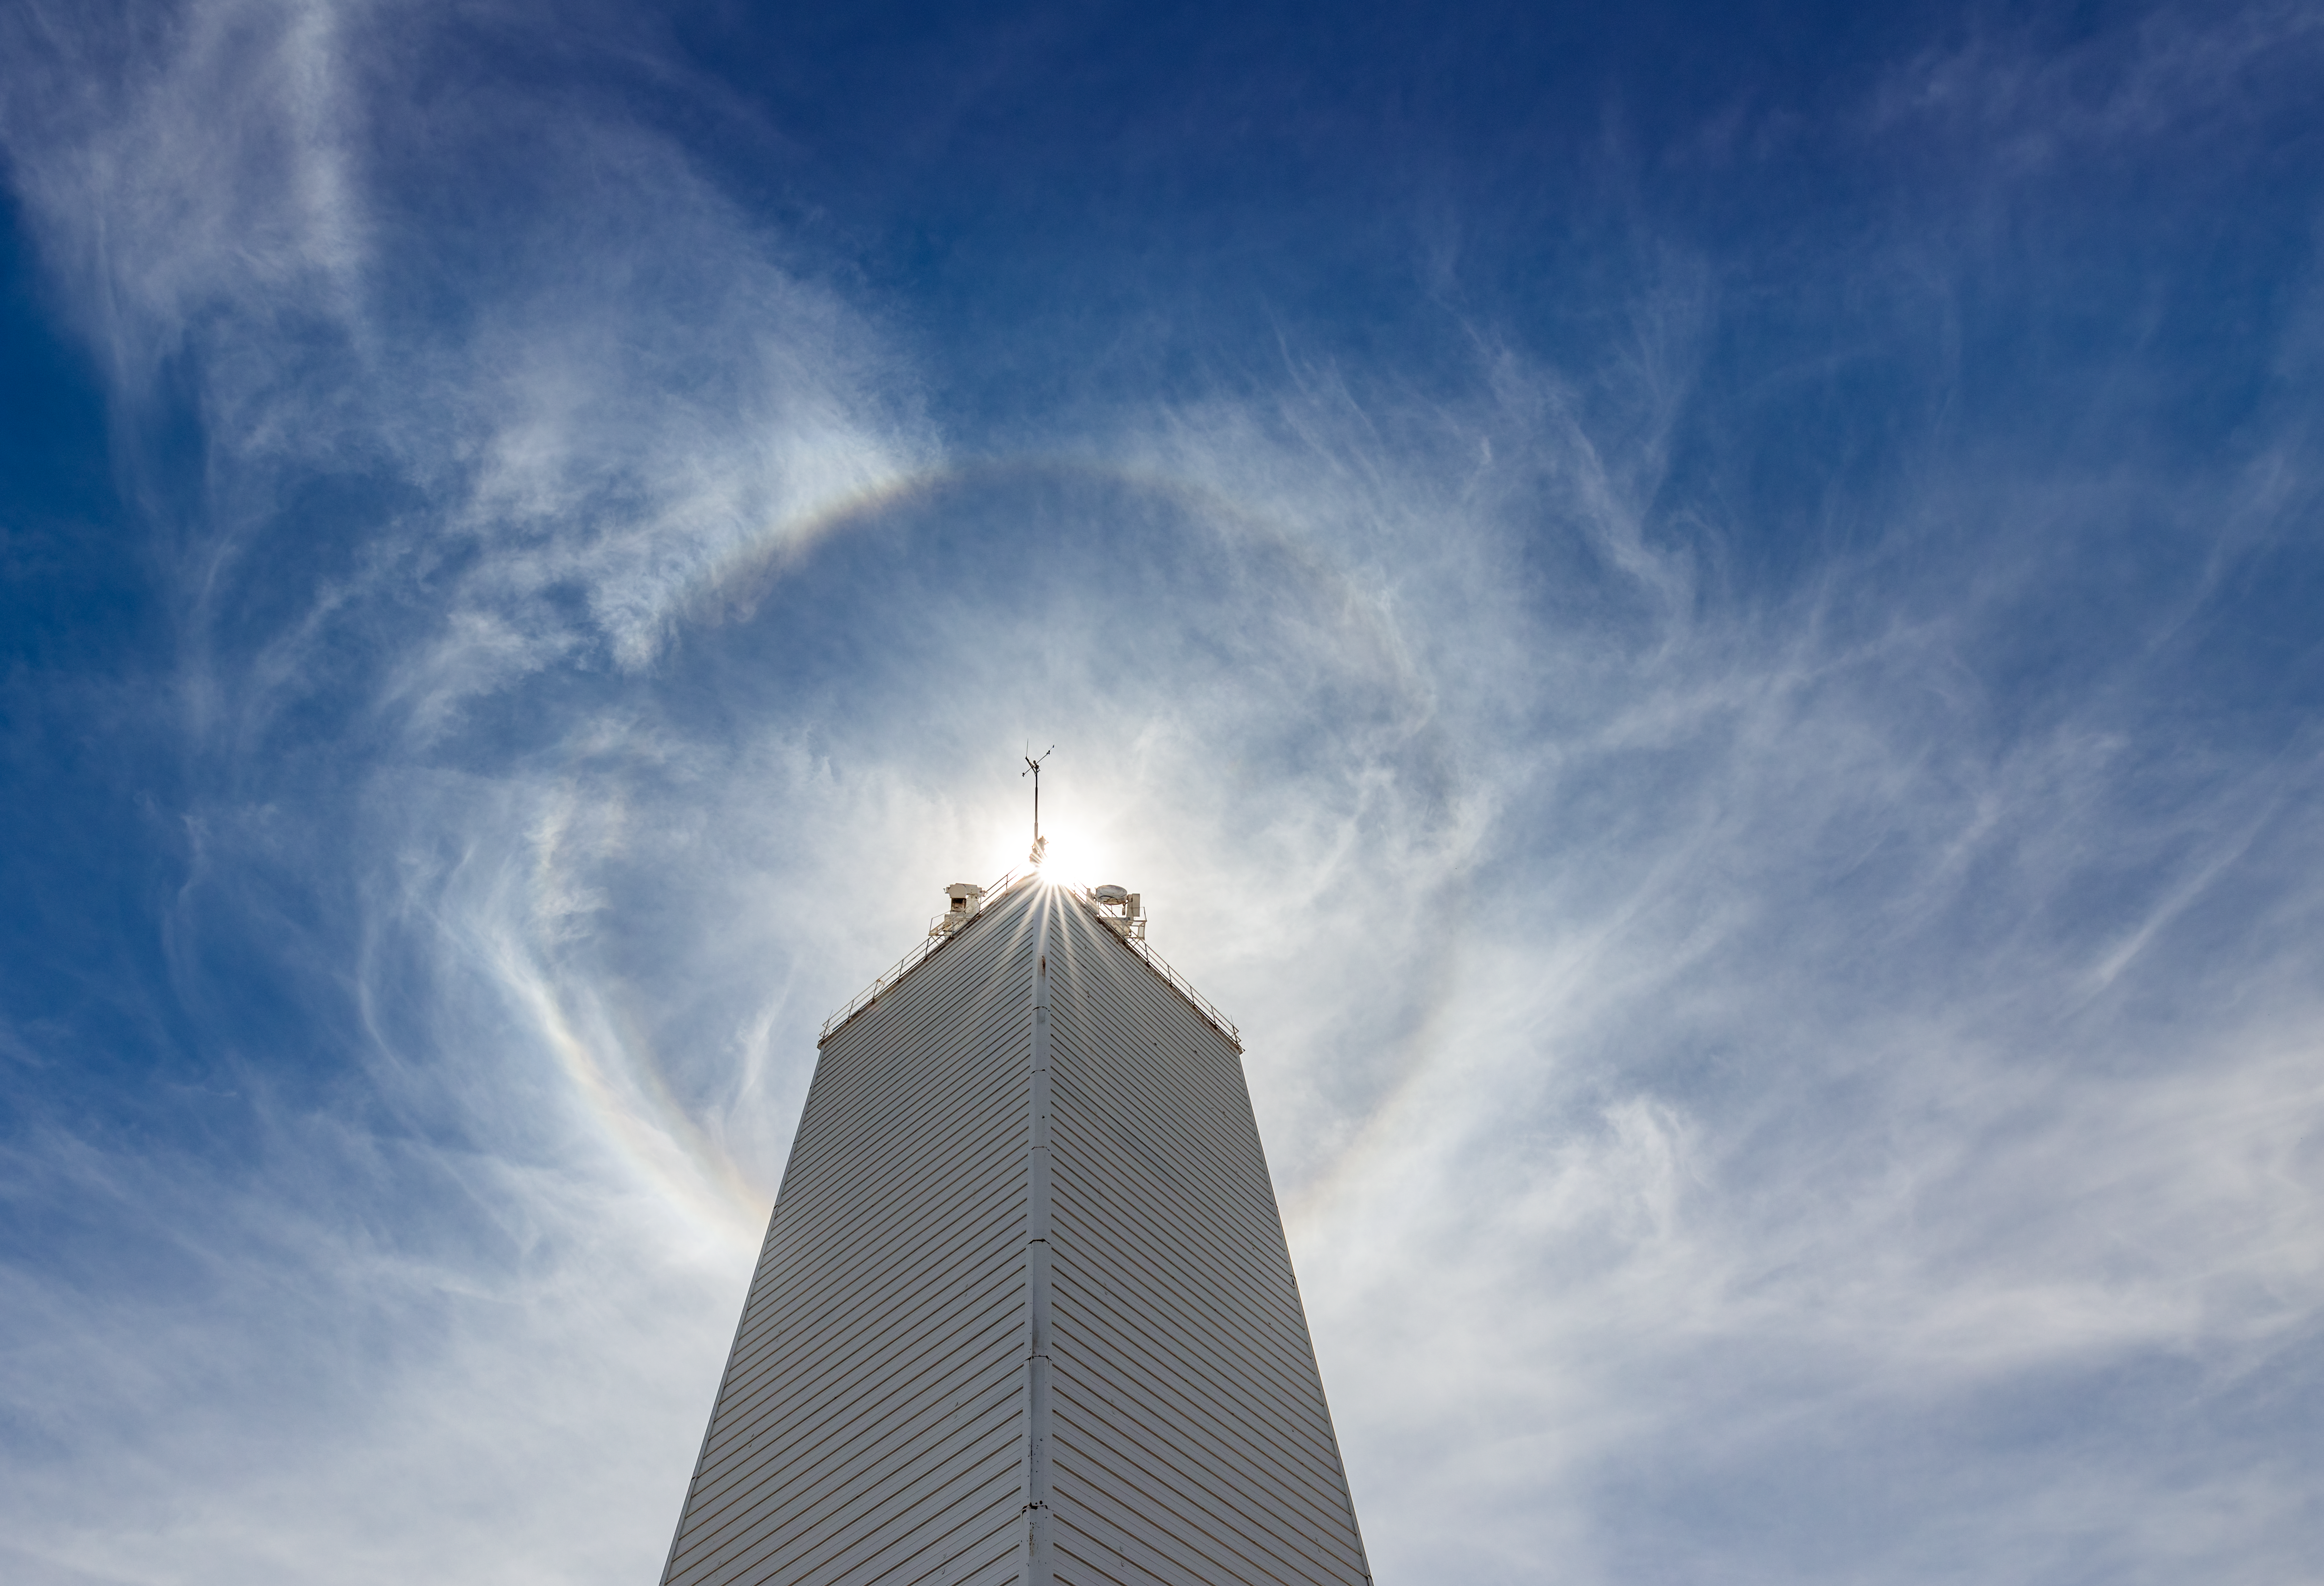

McMath-Pierce Solar Telescope and the Sun

The McMath-Pierce Solar Telescope blocking out the Sun at Kitt Peak National Observatory in Arizona.

Credit: KPNO/NOIRLab/NSF/AURA/T. Slovinský